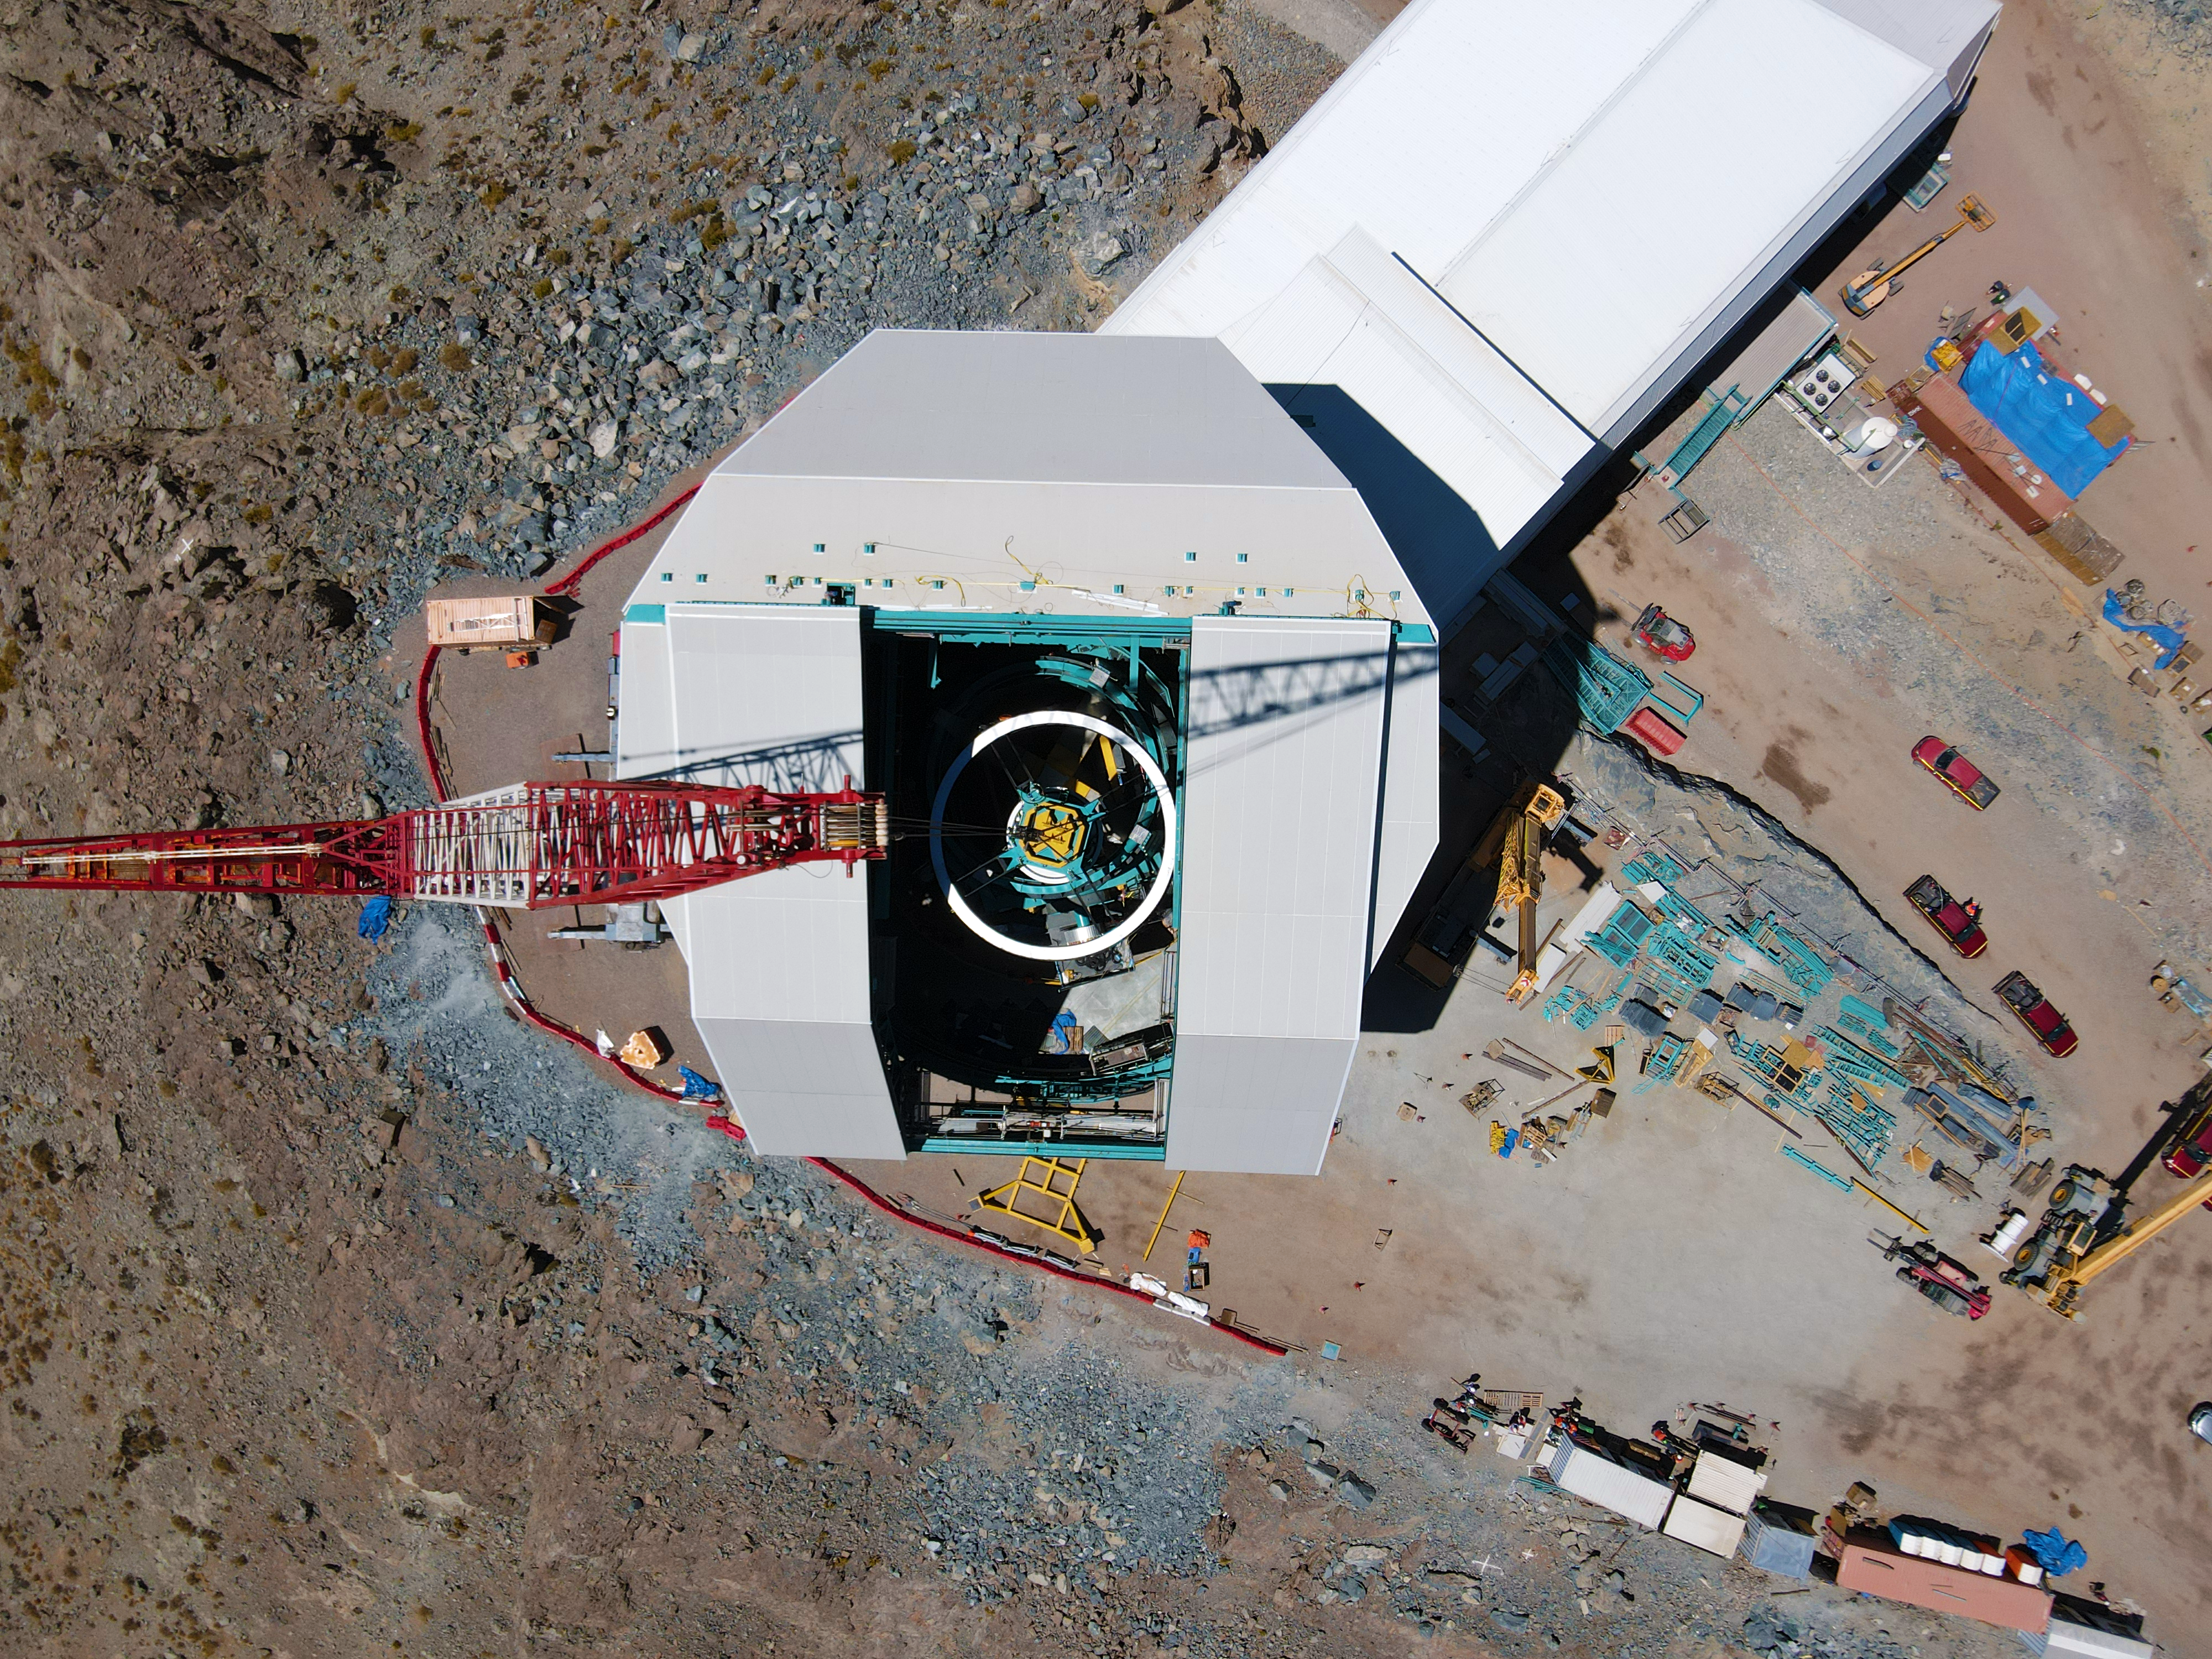

Rubin Top-End Assembly installation

The Top-End Assembly (TEA) for the Rubin Telescope Mount Assembly (TMA) was lifted by crane into the observatory dome and installed on the TMA on 2 March 2021. The task was completed successfully and was a highly celebrated milestone for Rubin Observatory.

Credit: RubinObs/NOIRLab/SLAC/NSF/DOE/AURA